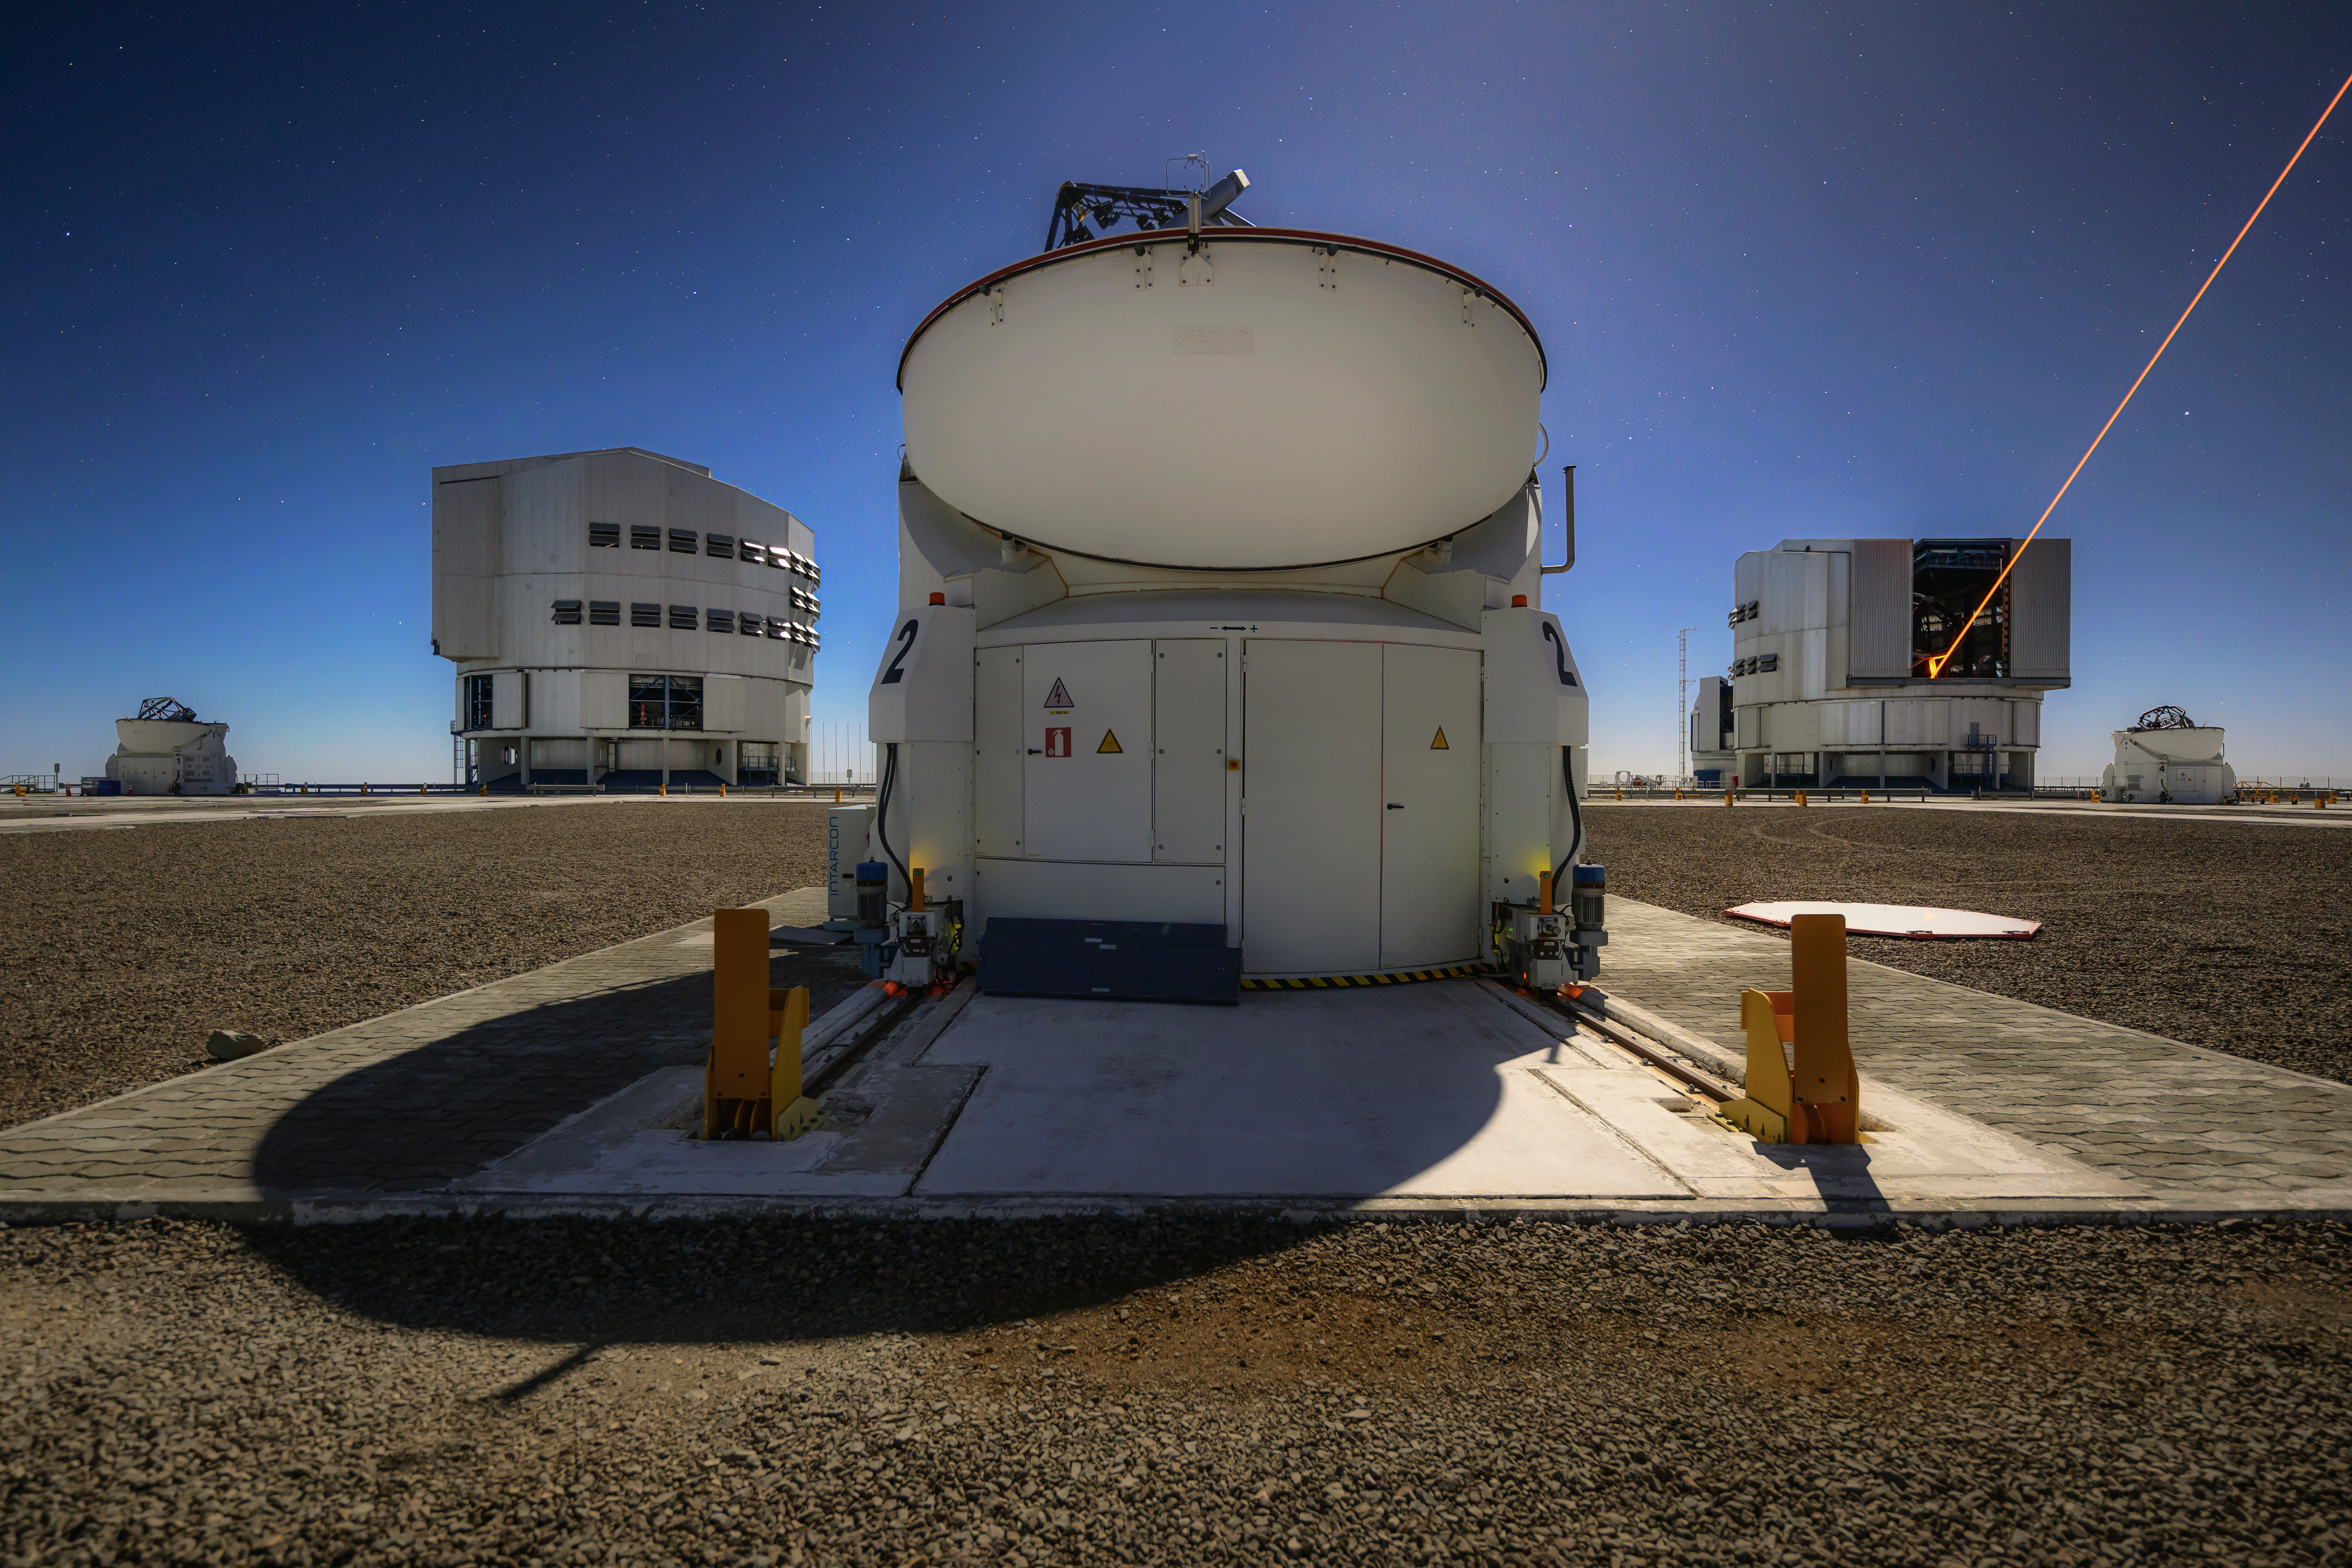

Teamwork makes an astronomer’s dream work

Why use just one telescope to observe the sky? The plateau of Cerro Paranal, seen under the moonlight in this Picture of the Week, hosts ESO’s Very Large Telescope Interferometer (VLTI), an indomitable team of four 8.2-metre Unit Telescopes (UTs) and four additional 1.8-metre Auxiliary Telescopes (ATs).

An interferometer precisely combines light from separate telescopes observing the same object in the sky, allowing astronomers to see the cosmos in incredible detail. The VLTI uses either a combination of the ATs or the UTs. The ATs, one of which is seen front and centre, are set on tracks so they can be moved to 30 predefined positions on the platform, in different configurations; each arrangement allows astronomers to observe different levels of detail.

While the ATs are specifically designed for the VLTI, each UT can be also used as an independent telescope. One of the UTs is equipped with lasers that allow astronomers to get very crisp images through a process called adaptive optics. The lasers, powerful beams of light, excite sodium atoms in the atmosphere 90 kilometres above the ground, creating artificial stars that the telescope can use to measure how the atmosphere distorts the light from objects in the cosmos. Soon, the other three UTs will have laser guide stars of their own, allowing the VLTI itself to harness this unique power.

Credit: ESO/A. Ghizzi Panizza (www.albertoghizzipanizza.com)